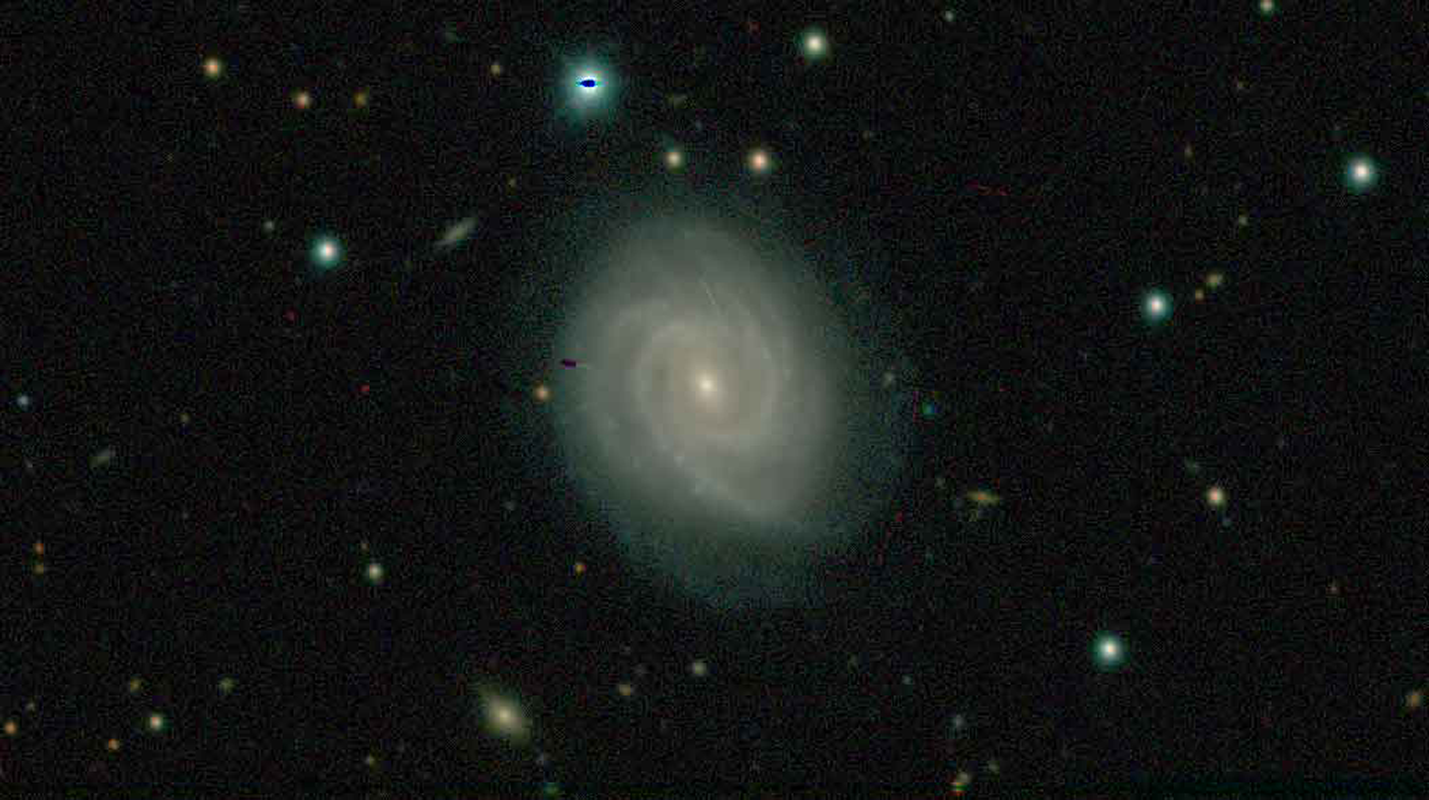

DECam Legacy Survey has its first data release

The public DECam Legacy Survey (DECaLS) is delivering a new dataset that will allow astronomers to probe the structure of the Milky Way, the nature of dark energy, and many other topics in astrophysics. The survey leads David Schlegel (Lawrence Berkeley National Laboratory) and Arjun Dey (NOAO) recently announced the first data release from the survey. The data and catalogs can be accessed at legacysurvey.org. Dive into survey images and explore the Universe using the survey’s Sky Viewer. Future releases are anticipated at 6 month intervals. The survey capitalizes on the wide-field imaging capability of DECam at CTIO.

Credit: John Moustakas & DECam Legacy Survey